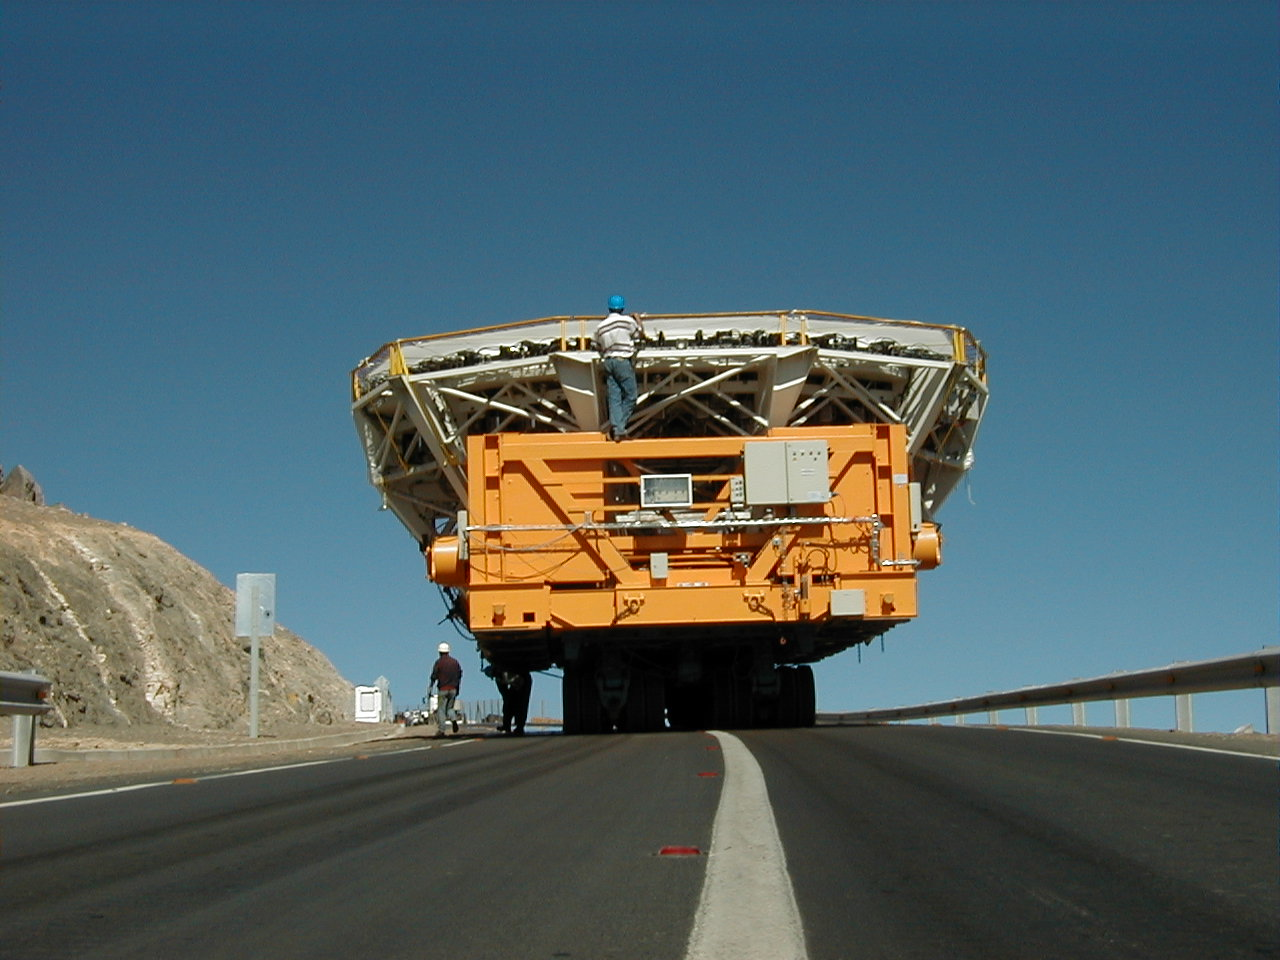

Mirror transport

An unusual view of a difficult transport.

Credit: ESO